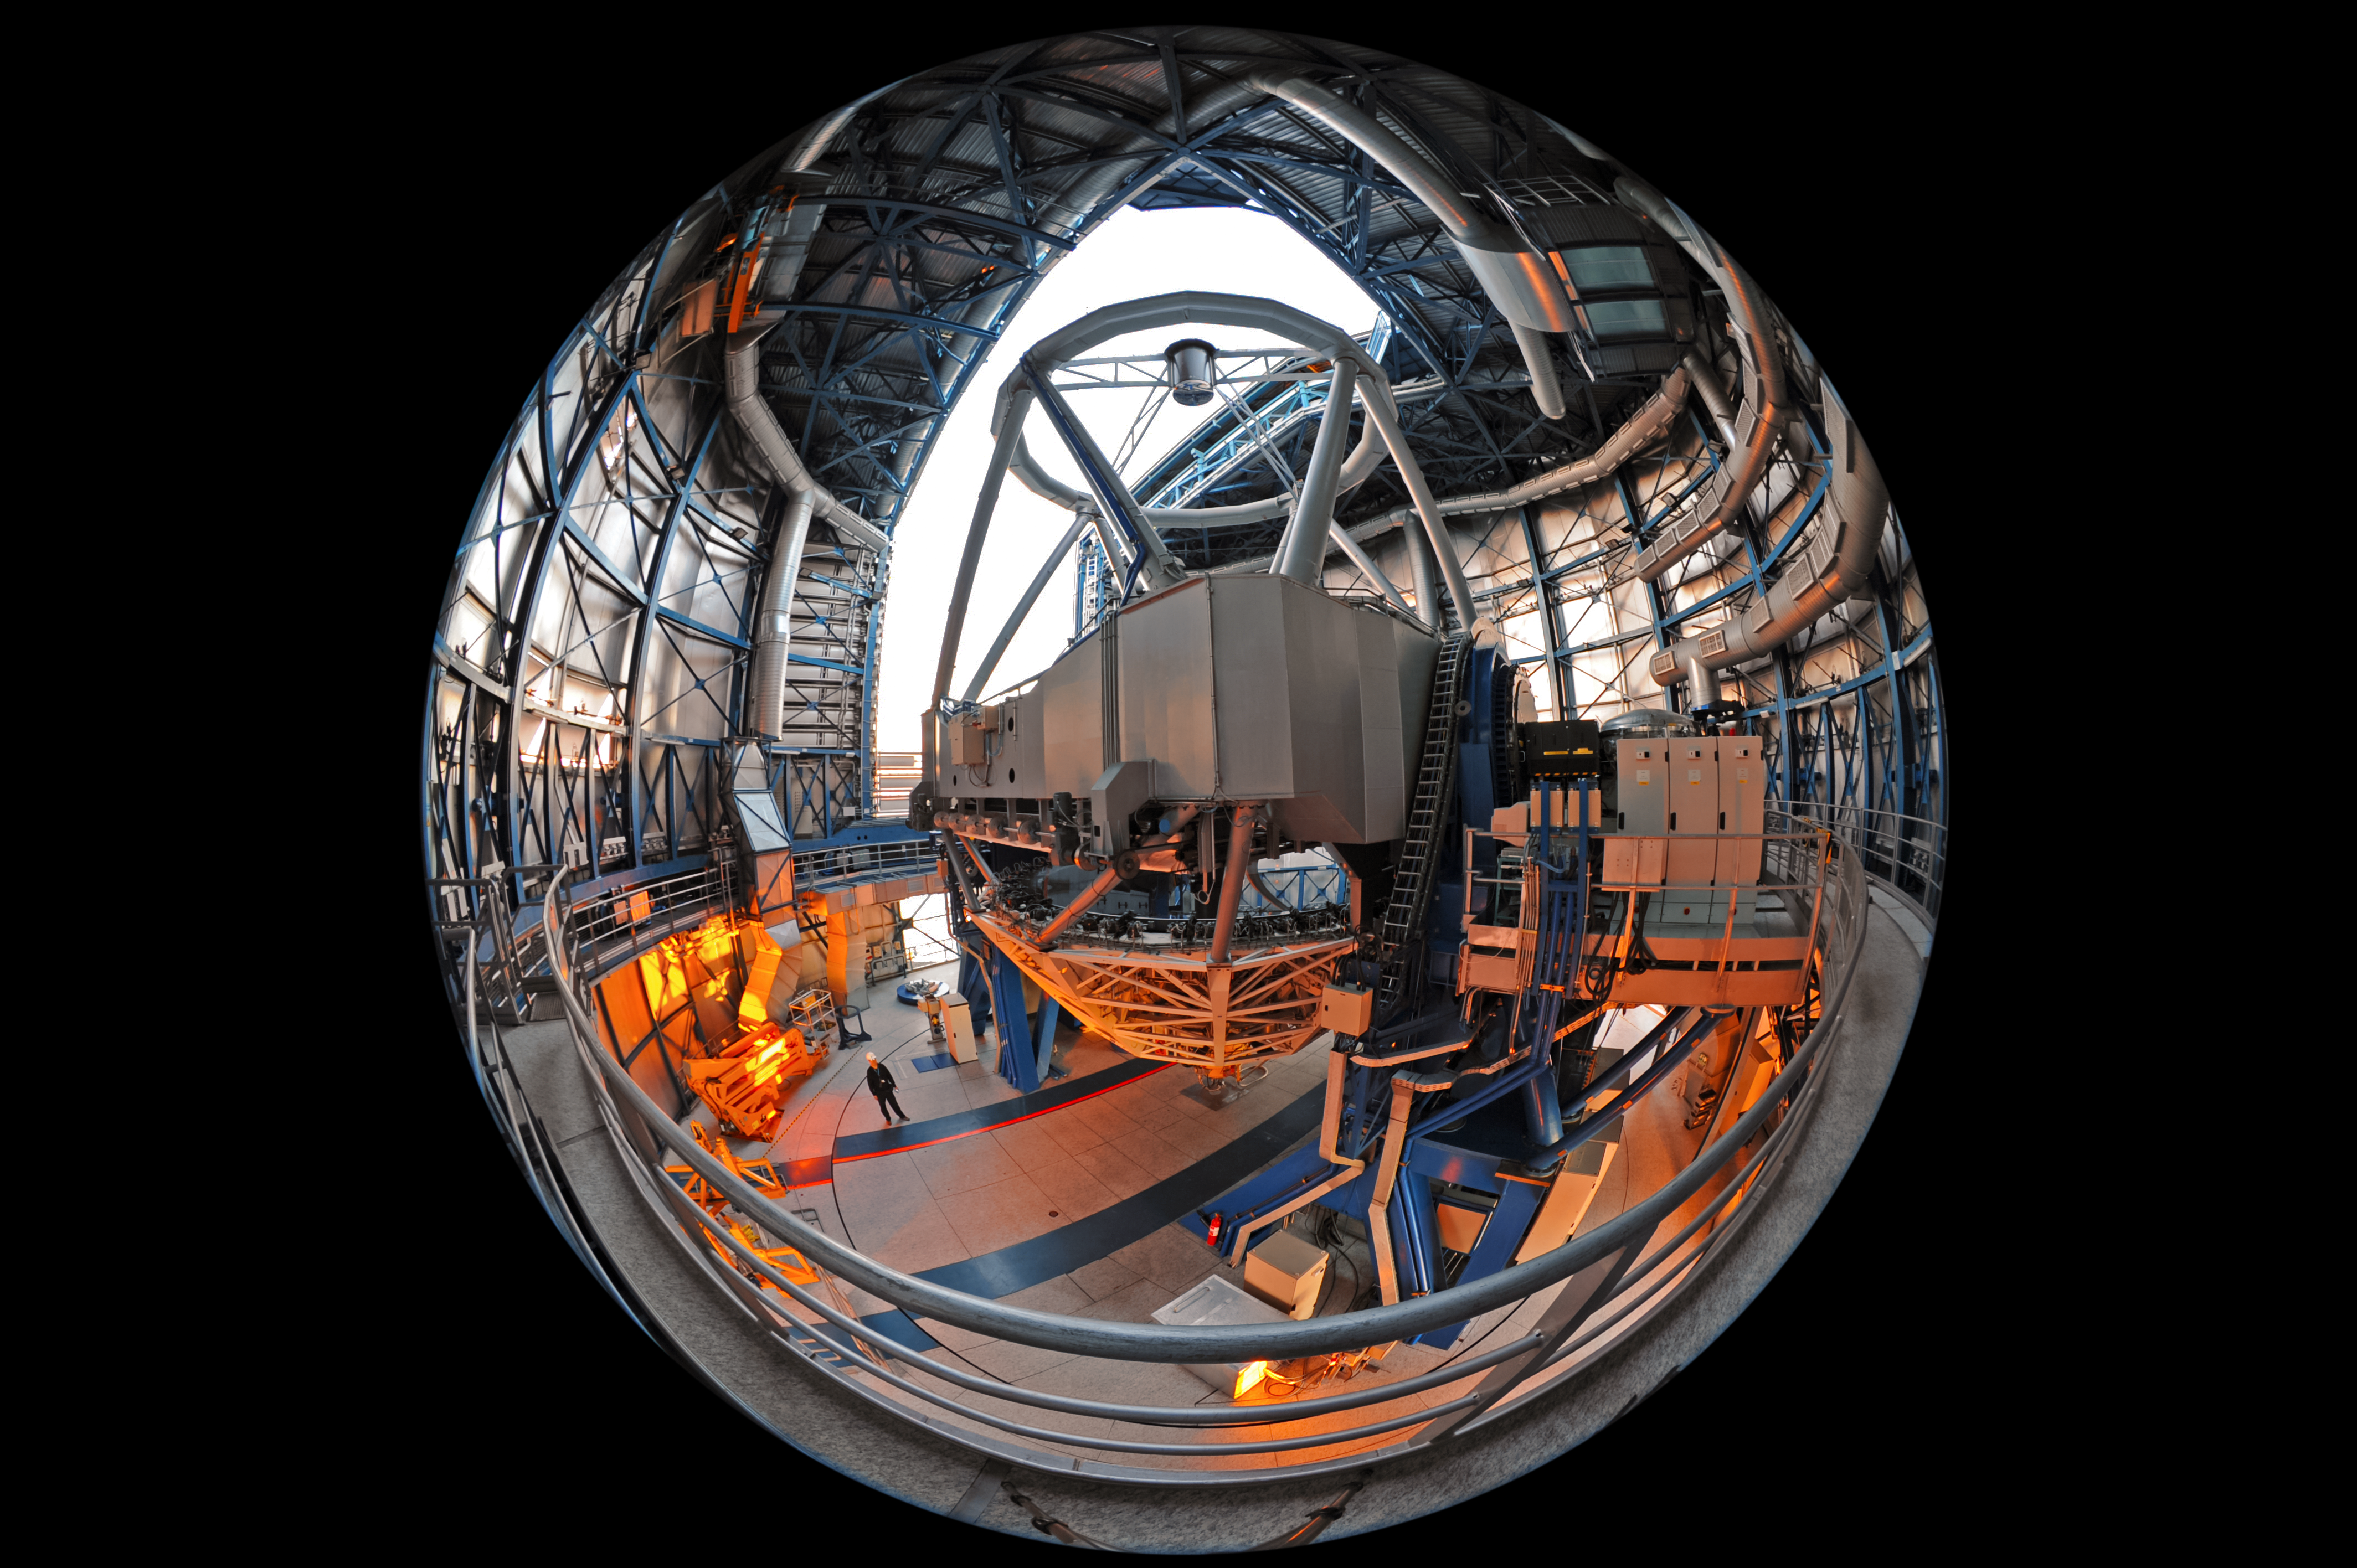

Fish-eye perspective inside a UT

This unique fish-eye fulldome image provides a fresh perspective inside the enclosure of one of the four Unit Telescopes of ESO's Very Large Telescope, revealing the intricate walls of the telescope's dome and the complex mechanisms that control the telescope structure — seen in the centre of the image.

The dome of the telescope, seen in an open configuration in this image, moves with extreme precision, and can allow for careful temperature control — preventing warm air currents from disrupting observations with the telescope's 8.2 metre mirror.

Credit: ESO/S. Brunier